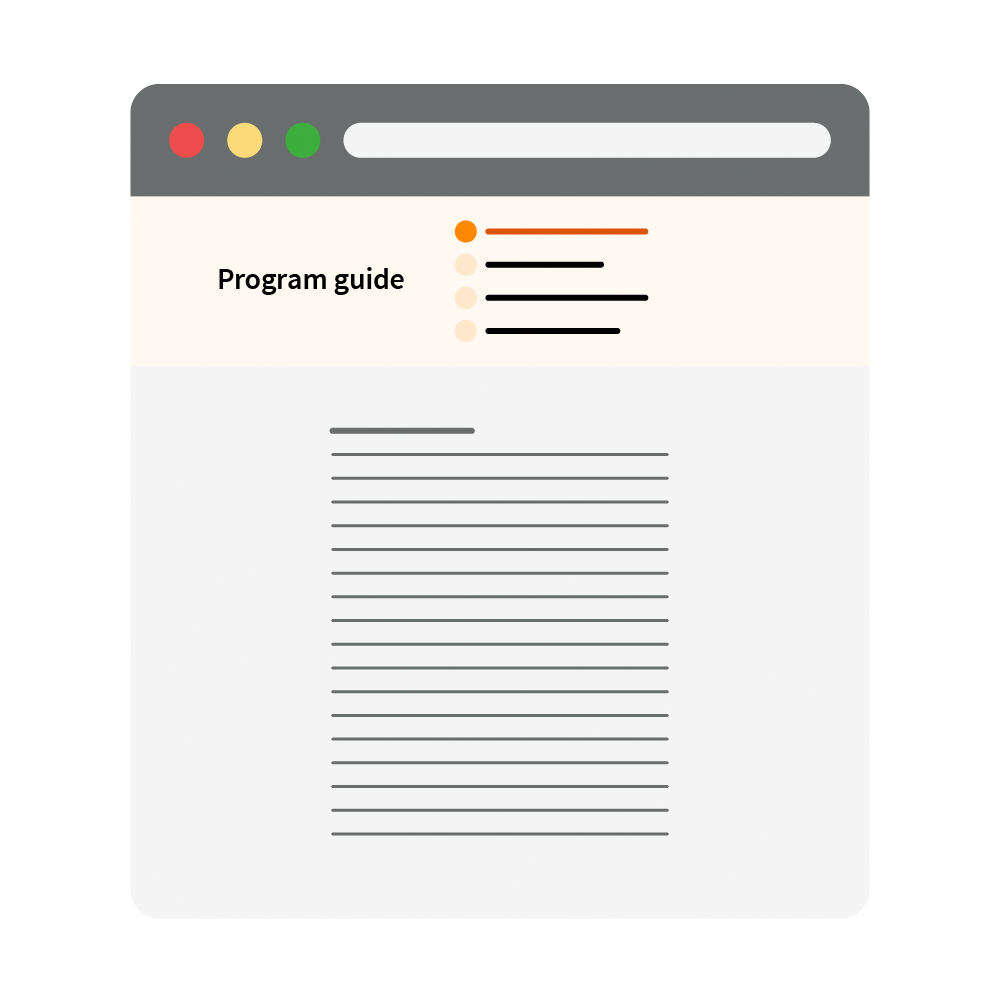

Program guide icon

The Rubin investigations program guide illustration.

Credit: RubinObs/NOIRLab/SLAC/NSF/DOE/AURA/J. Pinto